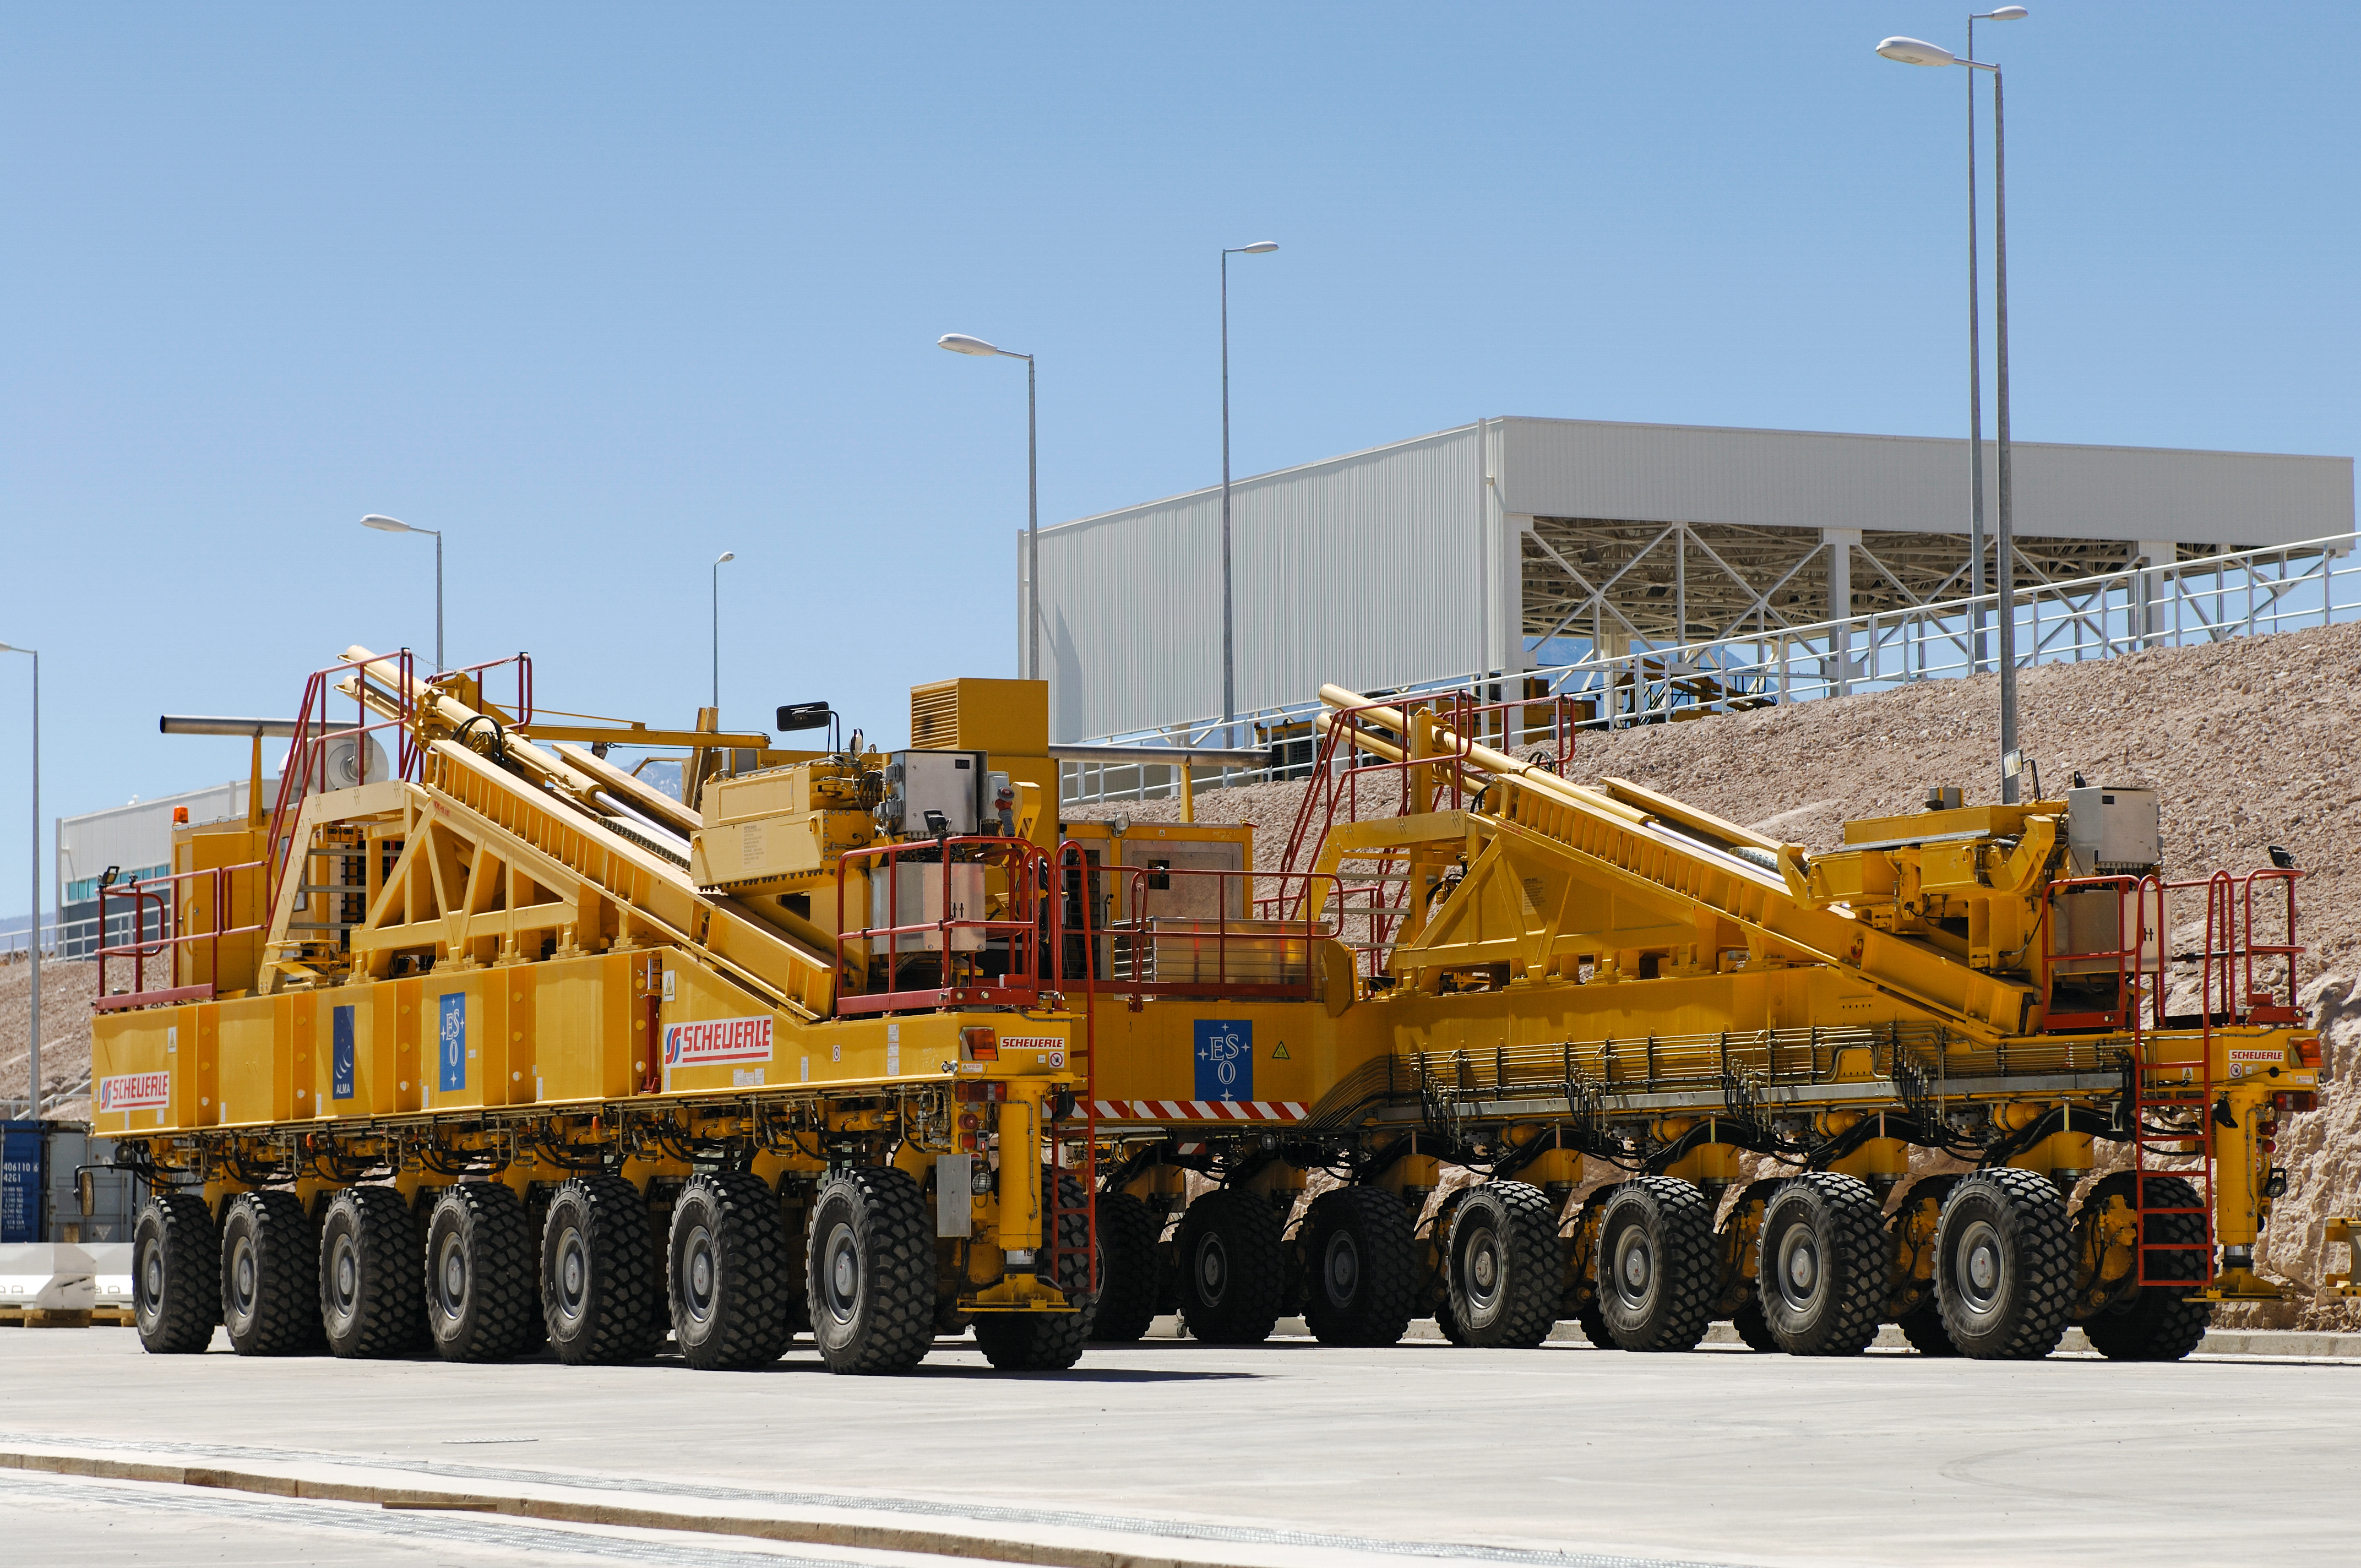

ALMA transporter

The ALMA transporter during the construction of the ESO Atacama Large Millimeter Array (ALMA) in Chile.

Credit: ESO/F.Kamphues